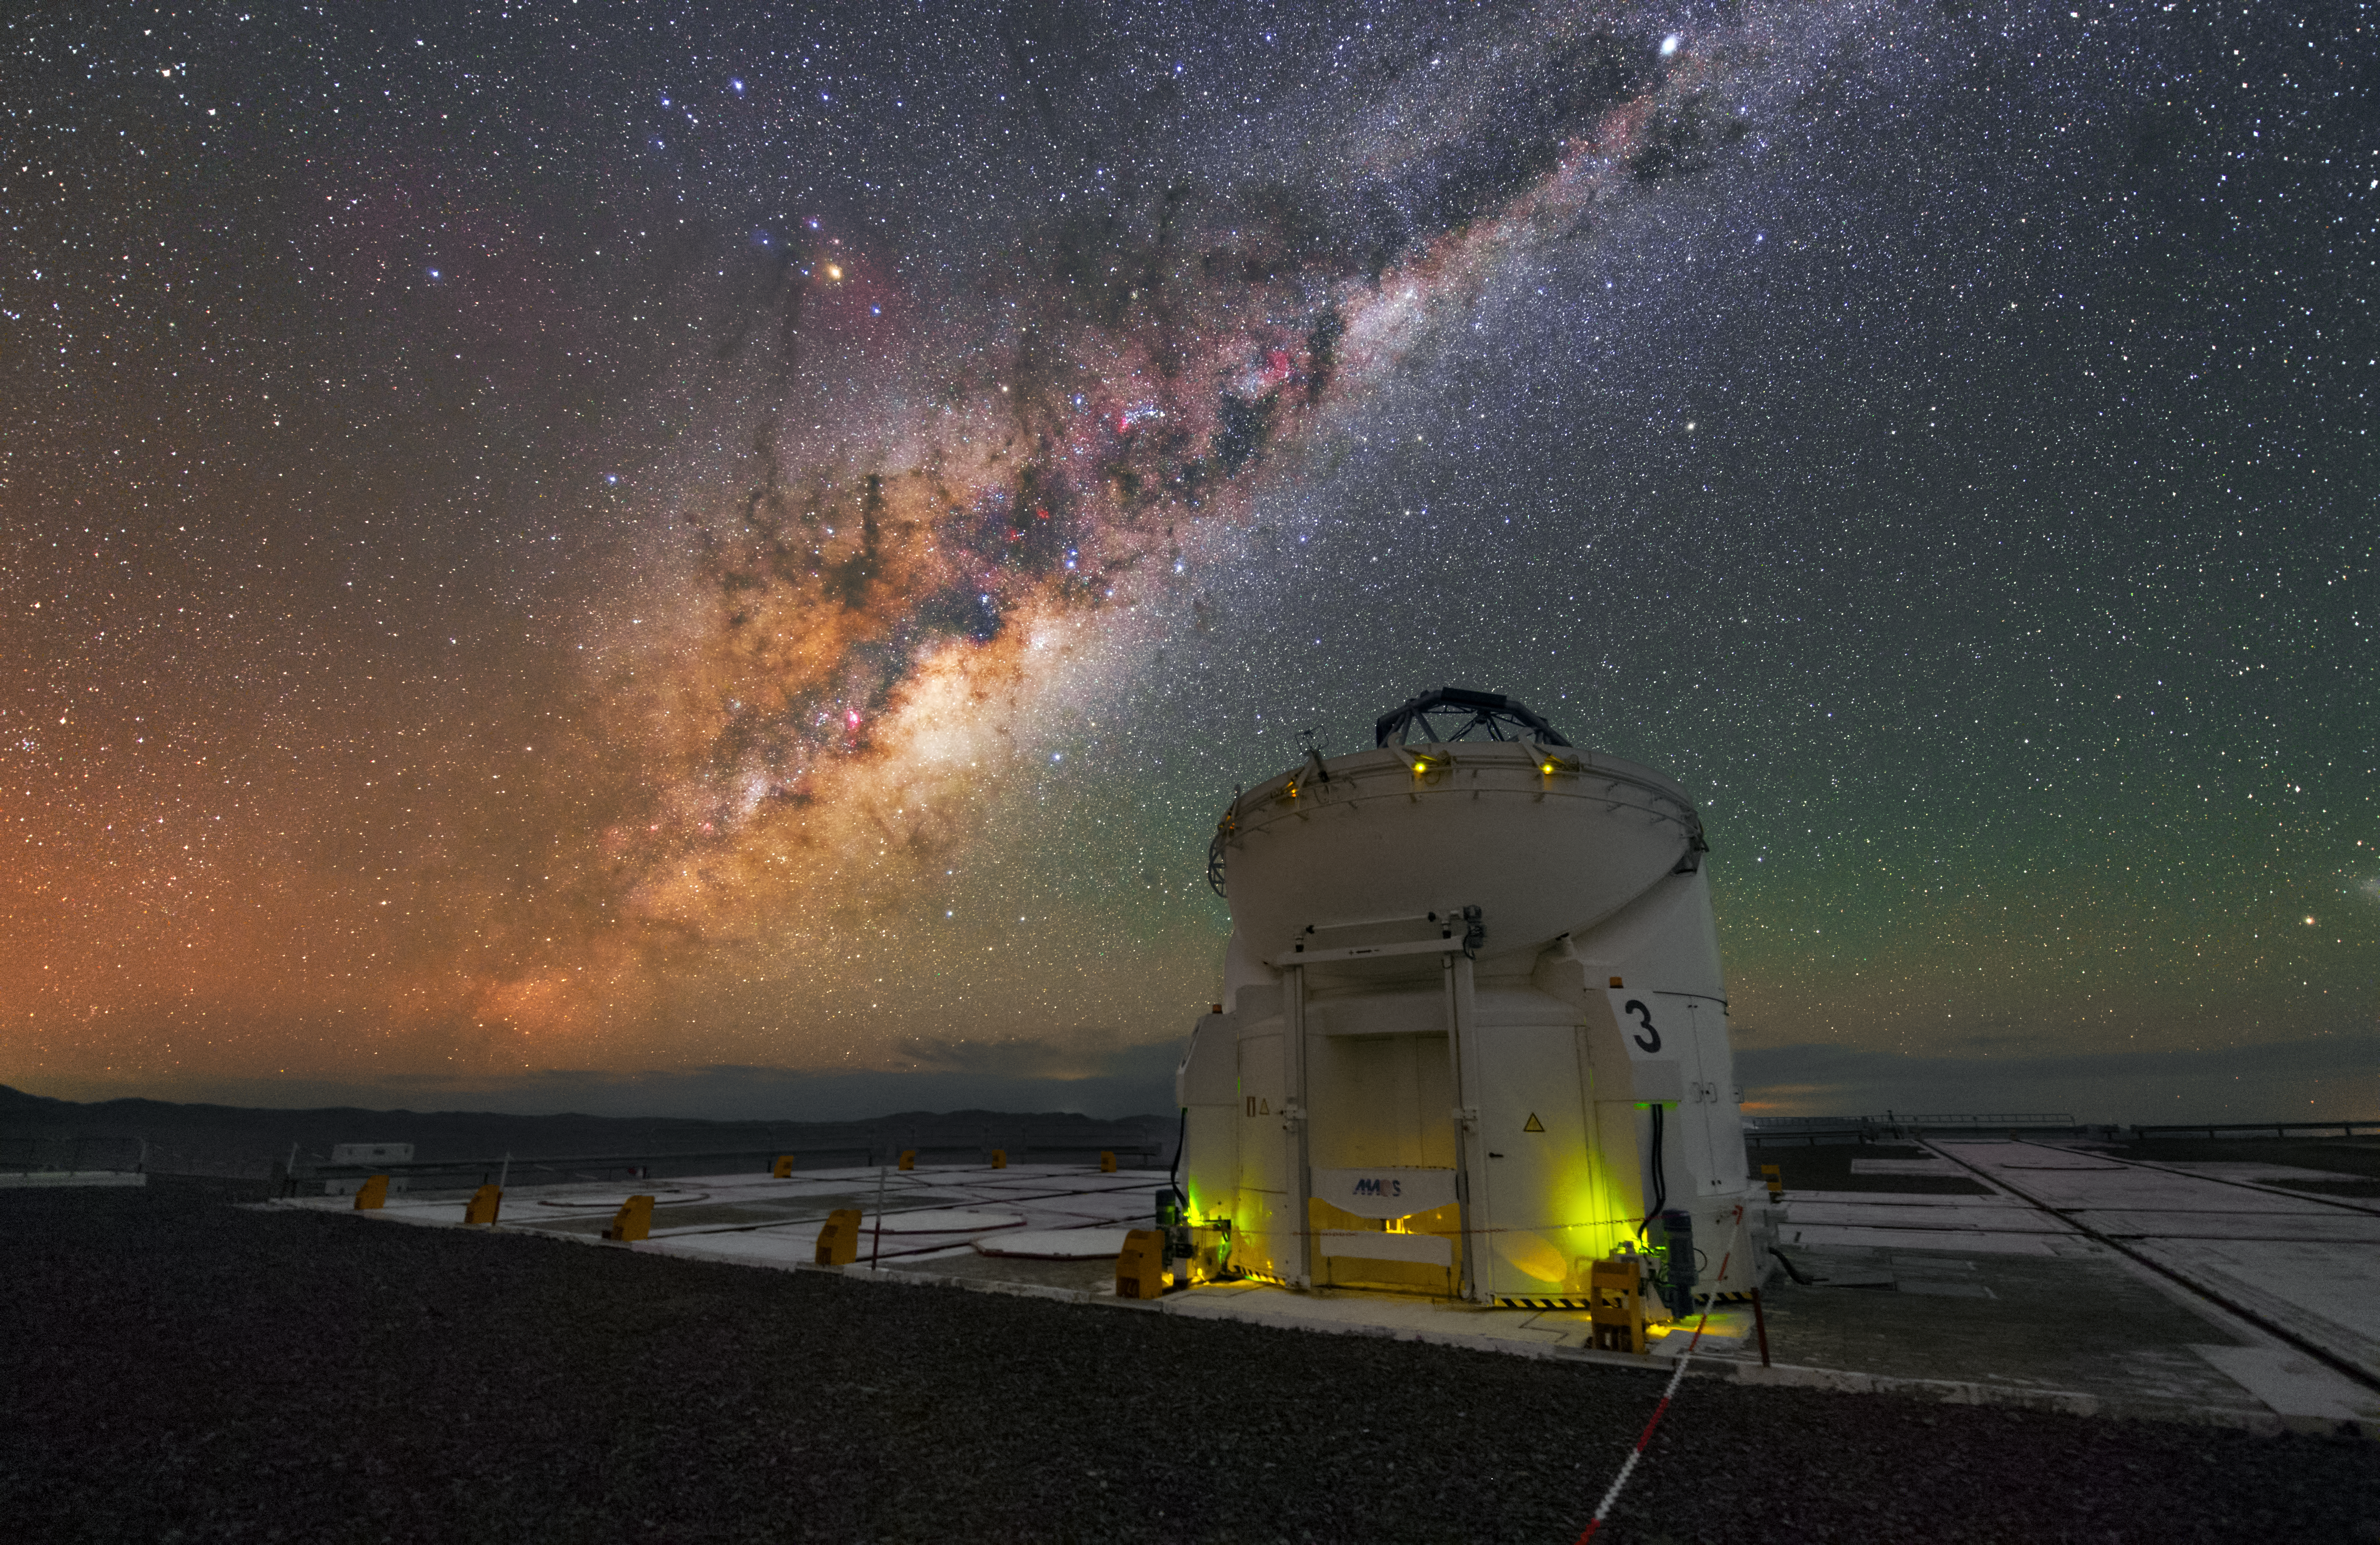

Auxiliary Telescope under the Milky Way in UHD

This is one of four 1.8-metre Auxiliary Telescopes (ATs) that feed light to the Very Large Telescope Interferometer at ESO's Paranal Observatory. Each of the ATs can be moved from place to place around the VLT platform. On the night sky above Paranal you can see the Milky Way.

Credit: ESO/Y. Beletsky